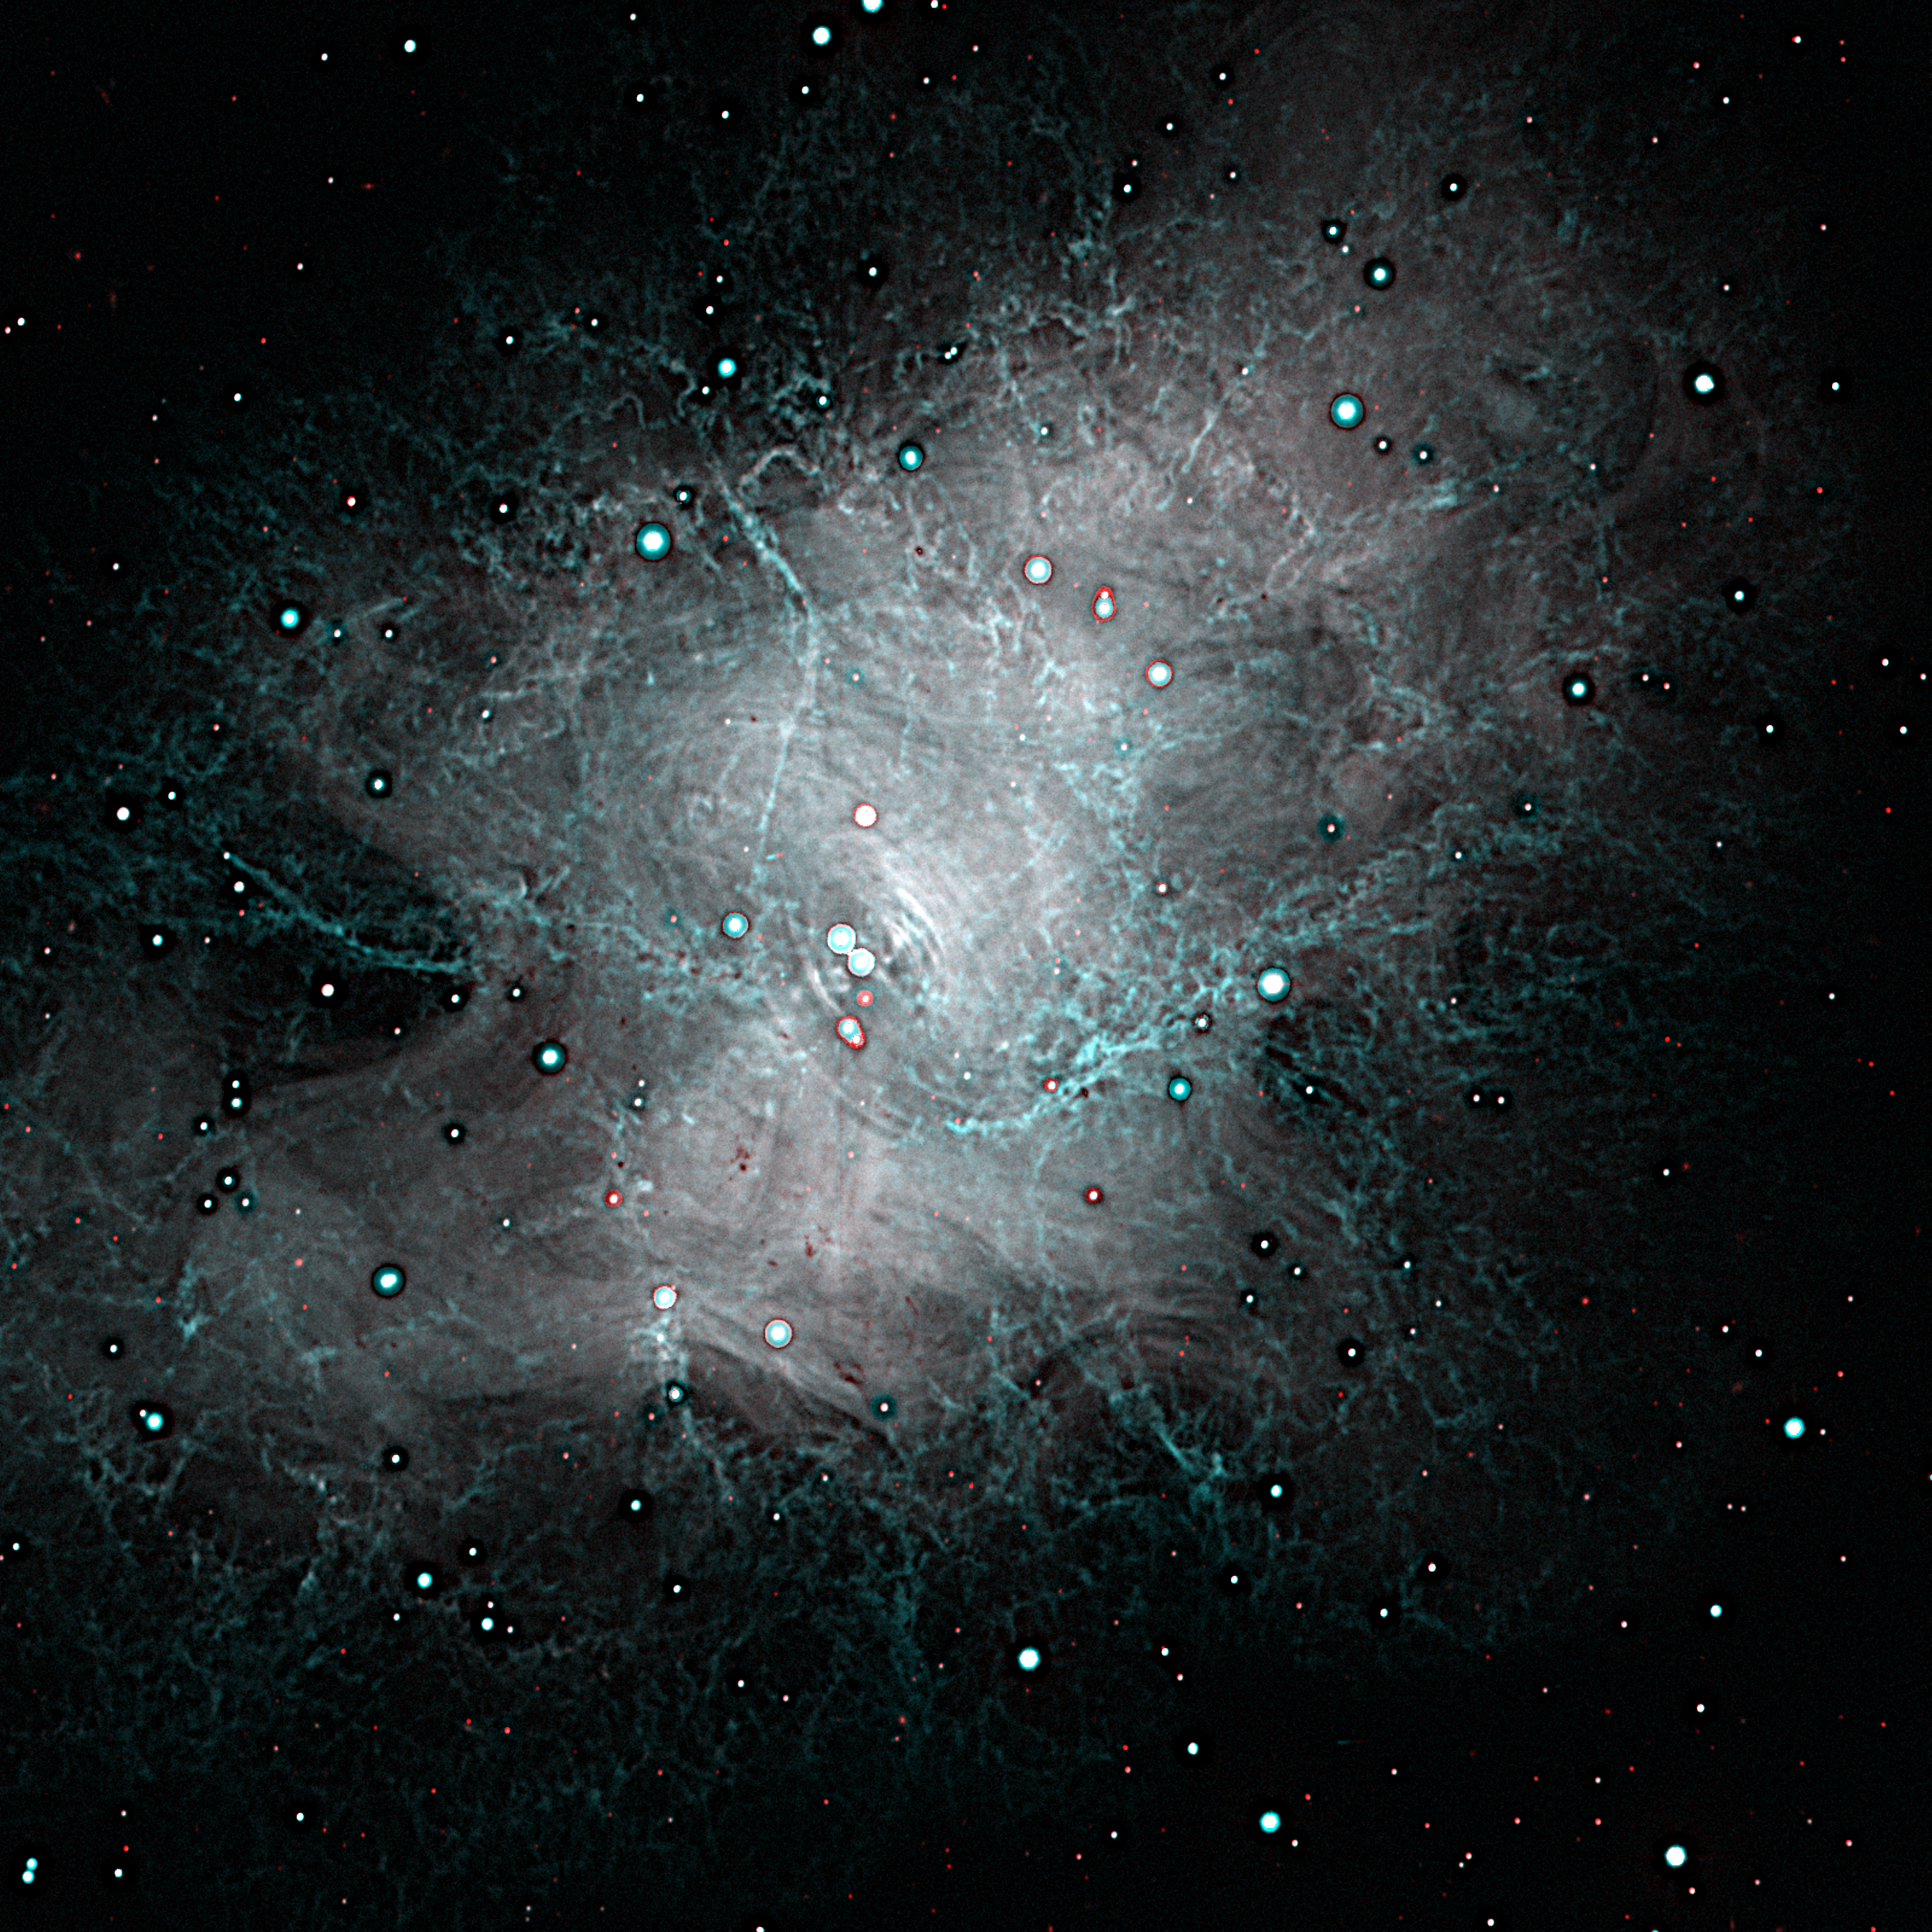

M1, NGC 1952, Crab Nebula

This is an enhanced color composite formed from two images of the well-known Crab Nebula, taken on the night of October 27th 1995 with the NOAO/STIS/Tektronix 2048x2048 CCD detector on the 3.5-meter WIYN telescope. At the focal plane of the WIYN, this detector has a sampling scale of 0.2 arc seconds per pixel. This picture shows the full imaging power of the WIYN telescope: the "seeing", or image size, is about 0.6 arc seconds, or about twice the resolution of typical ground-based images. Some shell-like features in the center of the nebula, and the subtle filamentary structure evident throughout the region, are impossible to see in fuzzier (that is, more typical) pictures. This picture has been enhanced from its original appearance using unsharp masking, to reveal even more clearly the amazing filamentary detail brought to light by the excellent image quality attainable with the WIYN telescope. About this object The Crab Nebula was originally given this name due to its resemblance to a crab's claw in an early sketch made in 1855 by Lord Rosse's staff astronomer R.J. Mitchell. It is the remnant of a supernova explosion in the year 1054 A.D., which was recorded in five separate accounts in the Far East, although, oddly, no western observation has survived. The nebula was probably first noticed in 1731 by John Bevis, and it was significant enough to be the first entry in Charles Messier's list of nebulae (compiled to avoid mistaking them for comets). The nebula continues to expand and change the details of its appearance, and this is partly due to the violence of the original explosion. However, the star which exploded left behind a rotating neutron star, which continues to beam energy out into the nebula, as well as flashing with a period of only 33 milliseconds. The details of this energy input are important for our understanding both of neutron stars and of the physical conditions in the nebula, and are revealed in the patterns of filaments, their brightness and colors, and the way they change with time.

Credit: Jay Gallagher (U. Wisconsin), N.A. Sharp (NOAO)/WIYN/NOIRLab/NSF